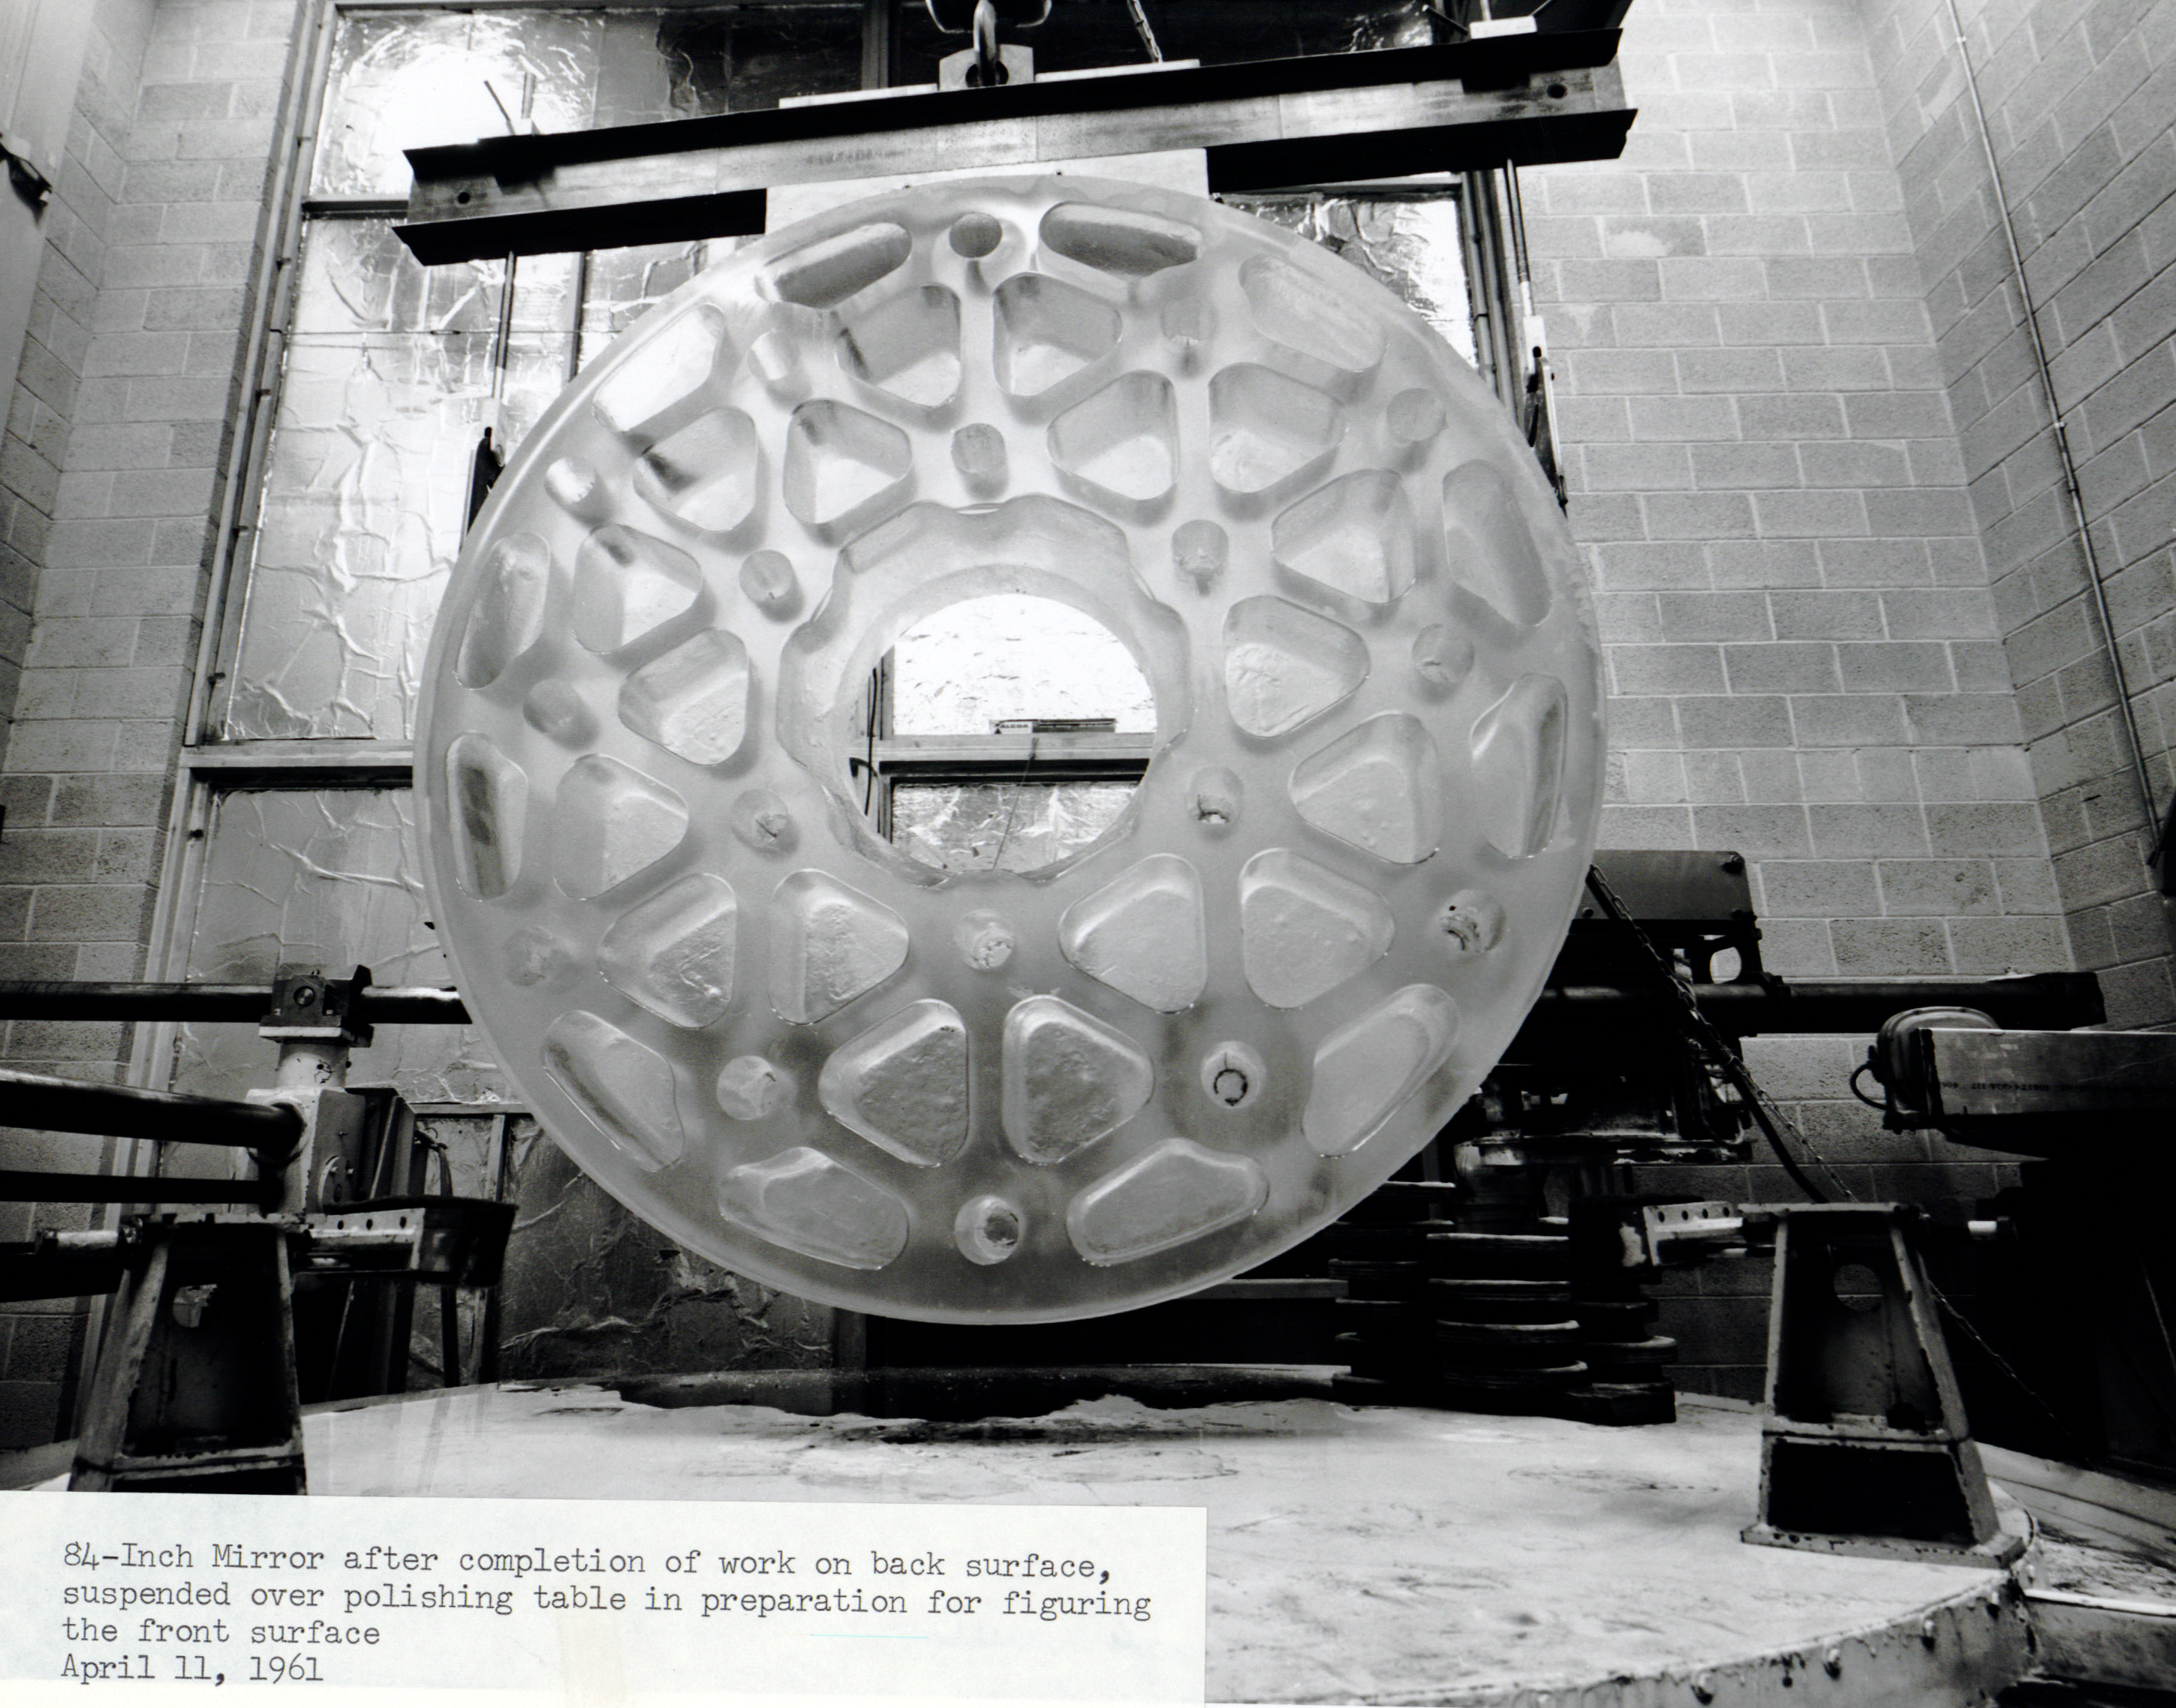

A Naked 84 inch Mirror

The 84 inch (1.3-meter) mirror that eventually became part of the KPNO 2.1-meter Telescope is shown here in this shot from April 1961. The mirror is unfinished and lacks a metal reflective coating, so its ribbed cellular structure - which helps keep the mirror lightweight and acclimated to ambient temperatures - is visible here.

Credit: NOIRLab/AURA/NSF